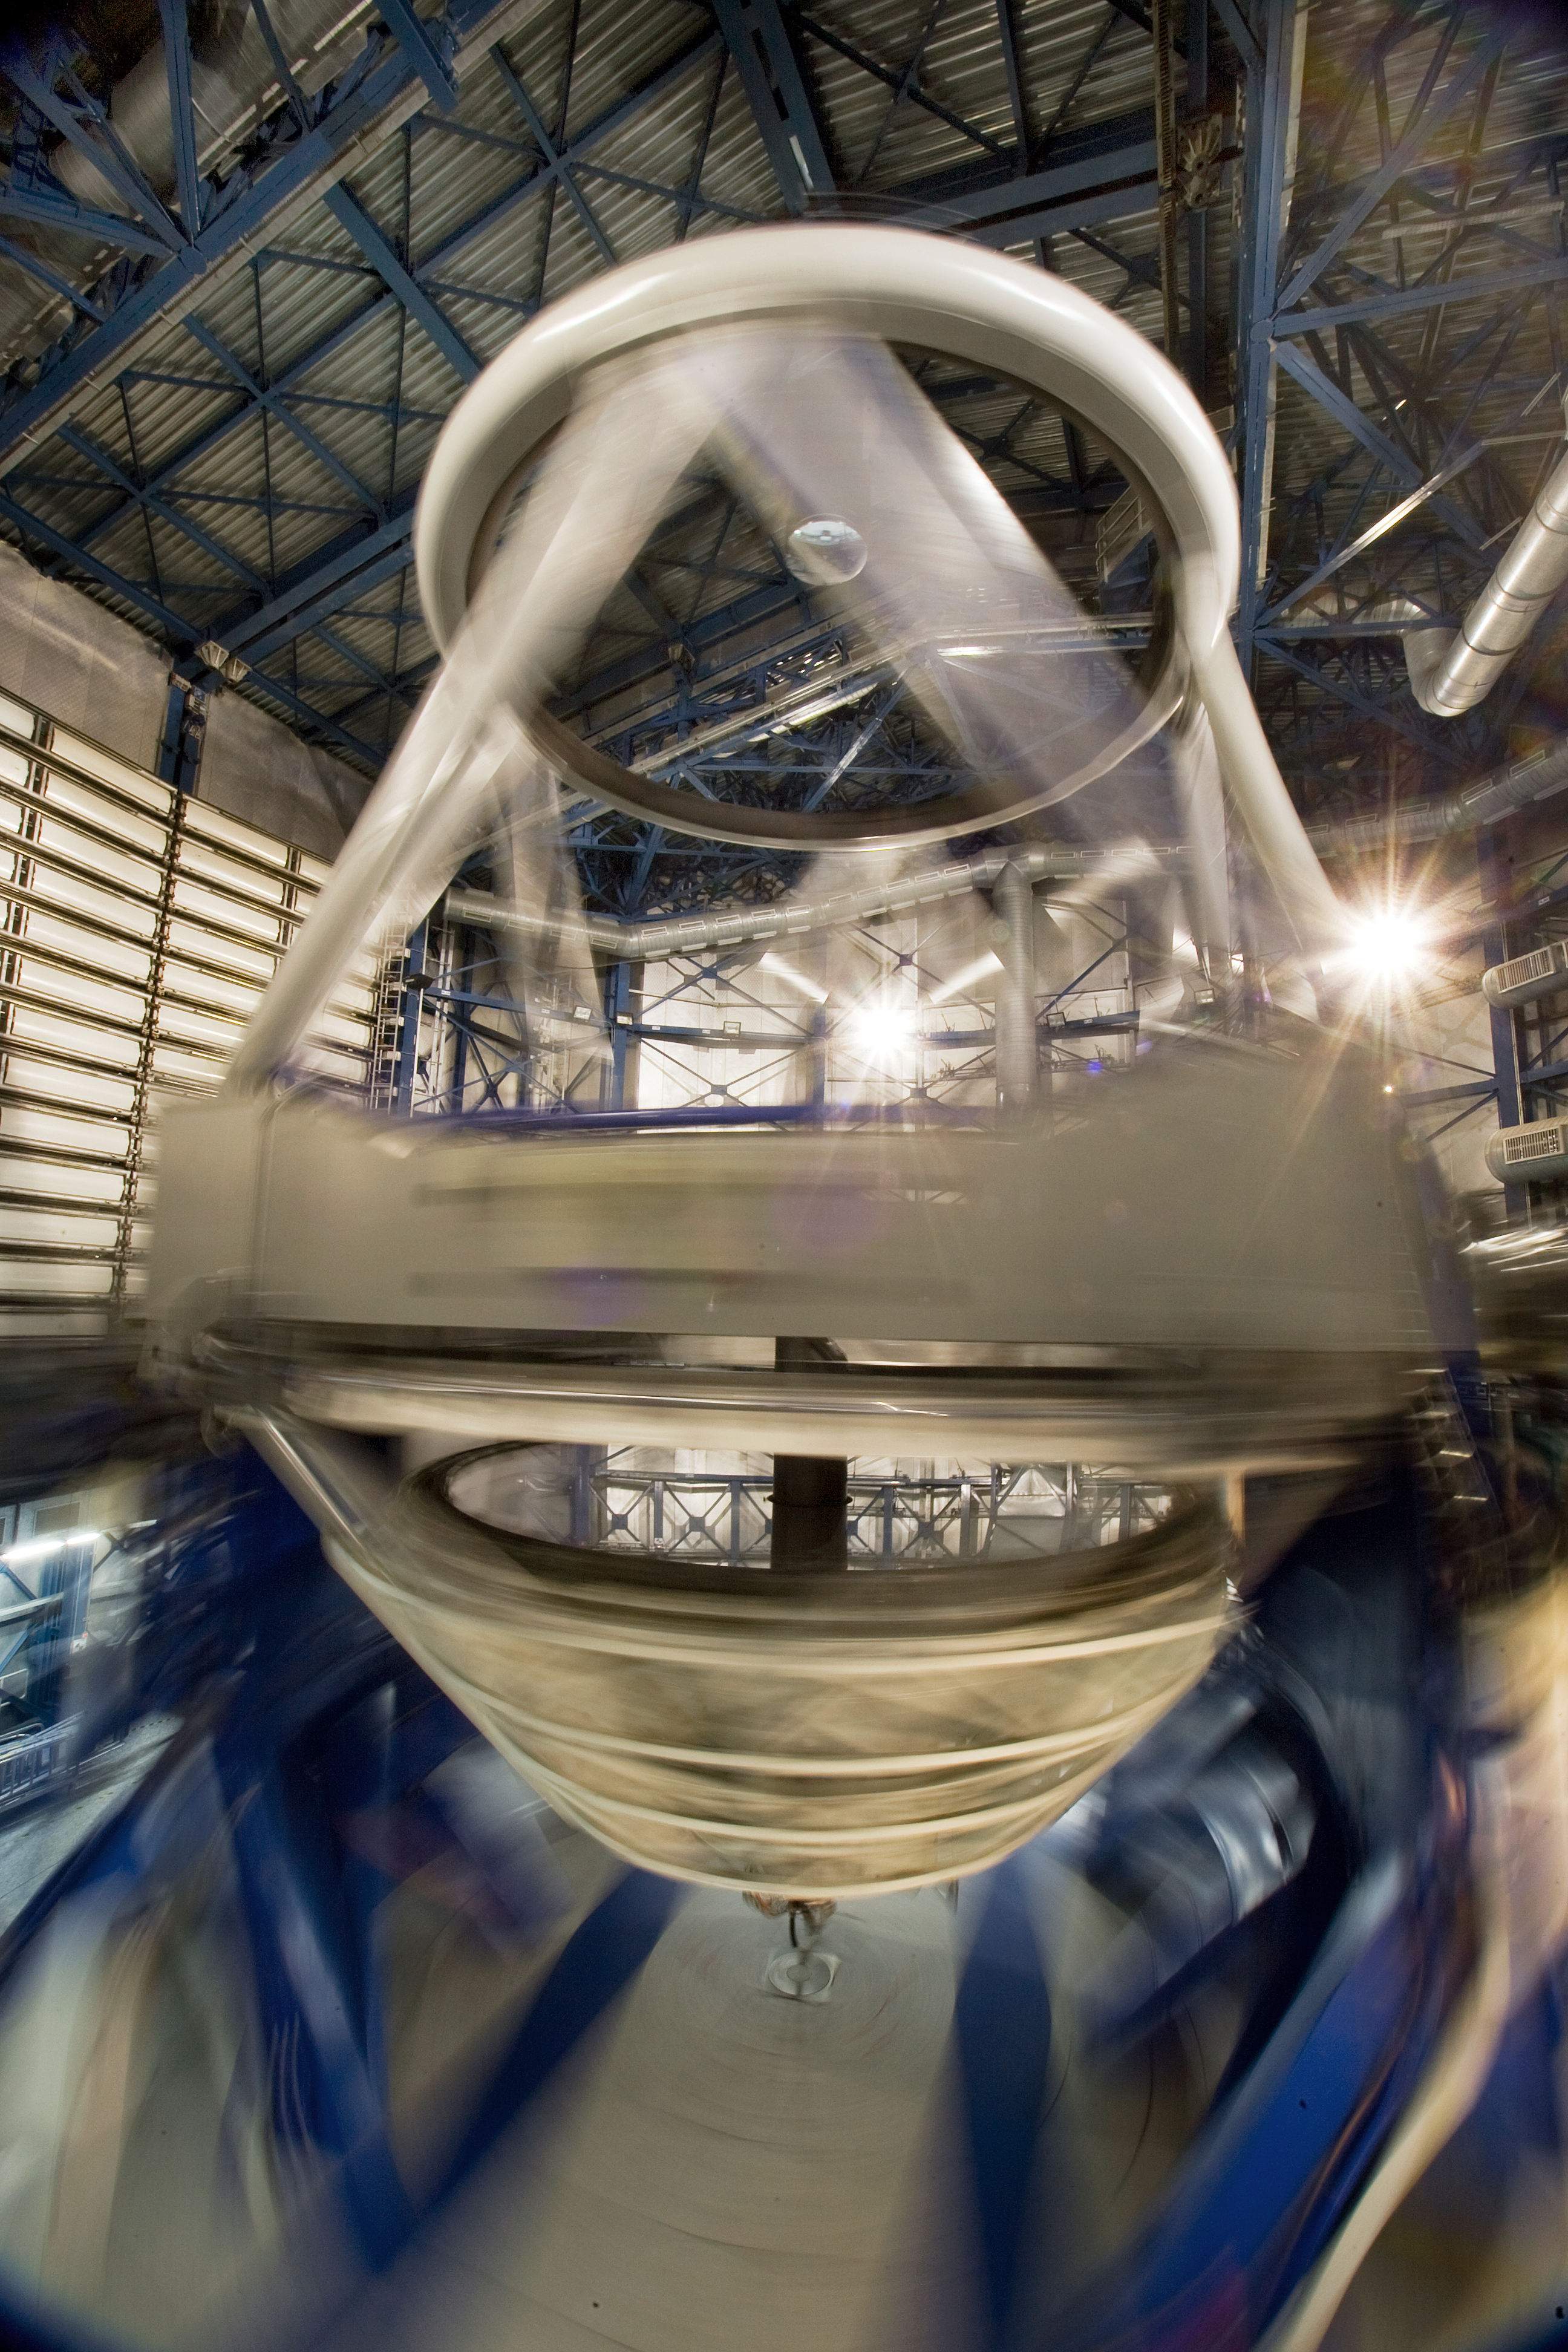

Inside the VLT

Inside one of the 8.2-m Unit Telescopes of the Very Large Telescope (VLT) at ESO's Cerro Paranal observing site. The VLT is the world’s most advanced optical instrument, consisting of four Unit Telescopes with main mirrors 8.2-m in diameter and four movable 1.8-m diameter Auxiliary Telescopes. The telescopes can work together, in groups of two or three, to form a giant interferometer, allowing astronomers to see details up to 25 times finer than with the individual telescopes. Located in the Atacama Desert of Chile, Paranal is over 2600 metres above sea level, providing incredibly dry, dark viewing conditions.

Credit: Iztok Boncina/ESO http://www.eso.org/sci/facilities/alma/